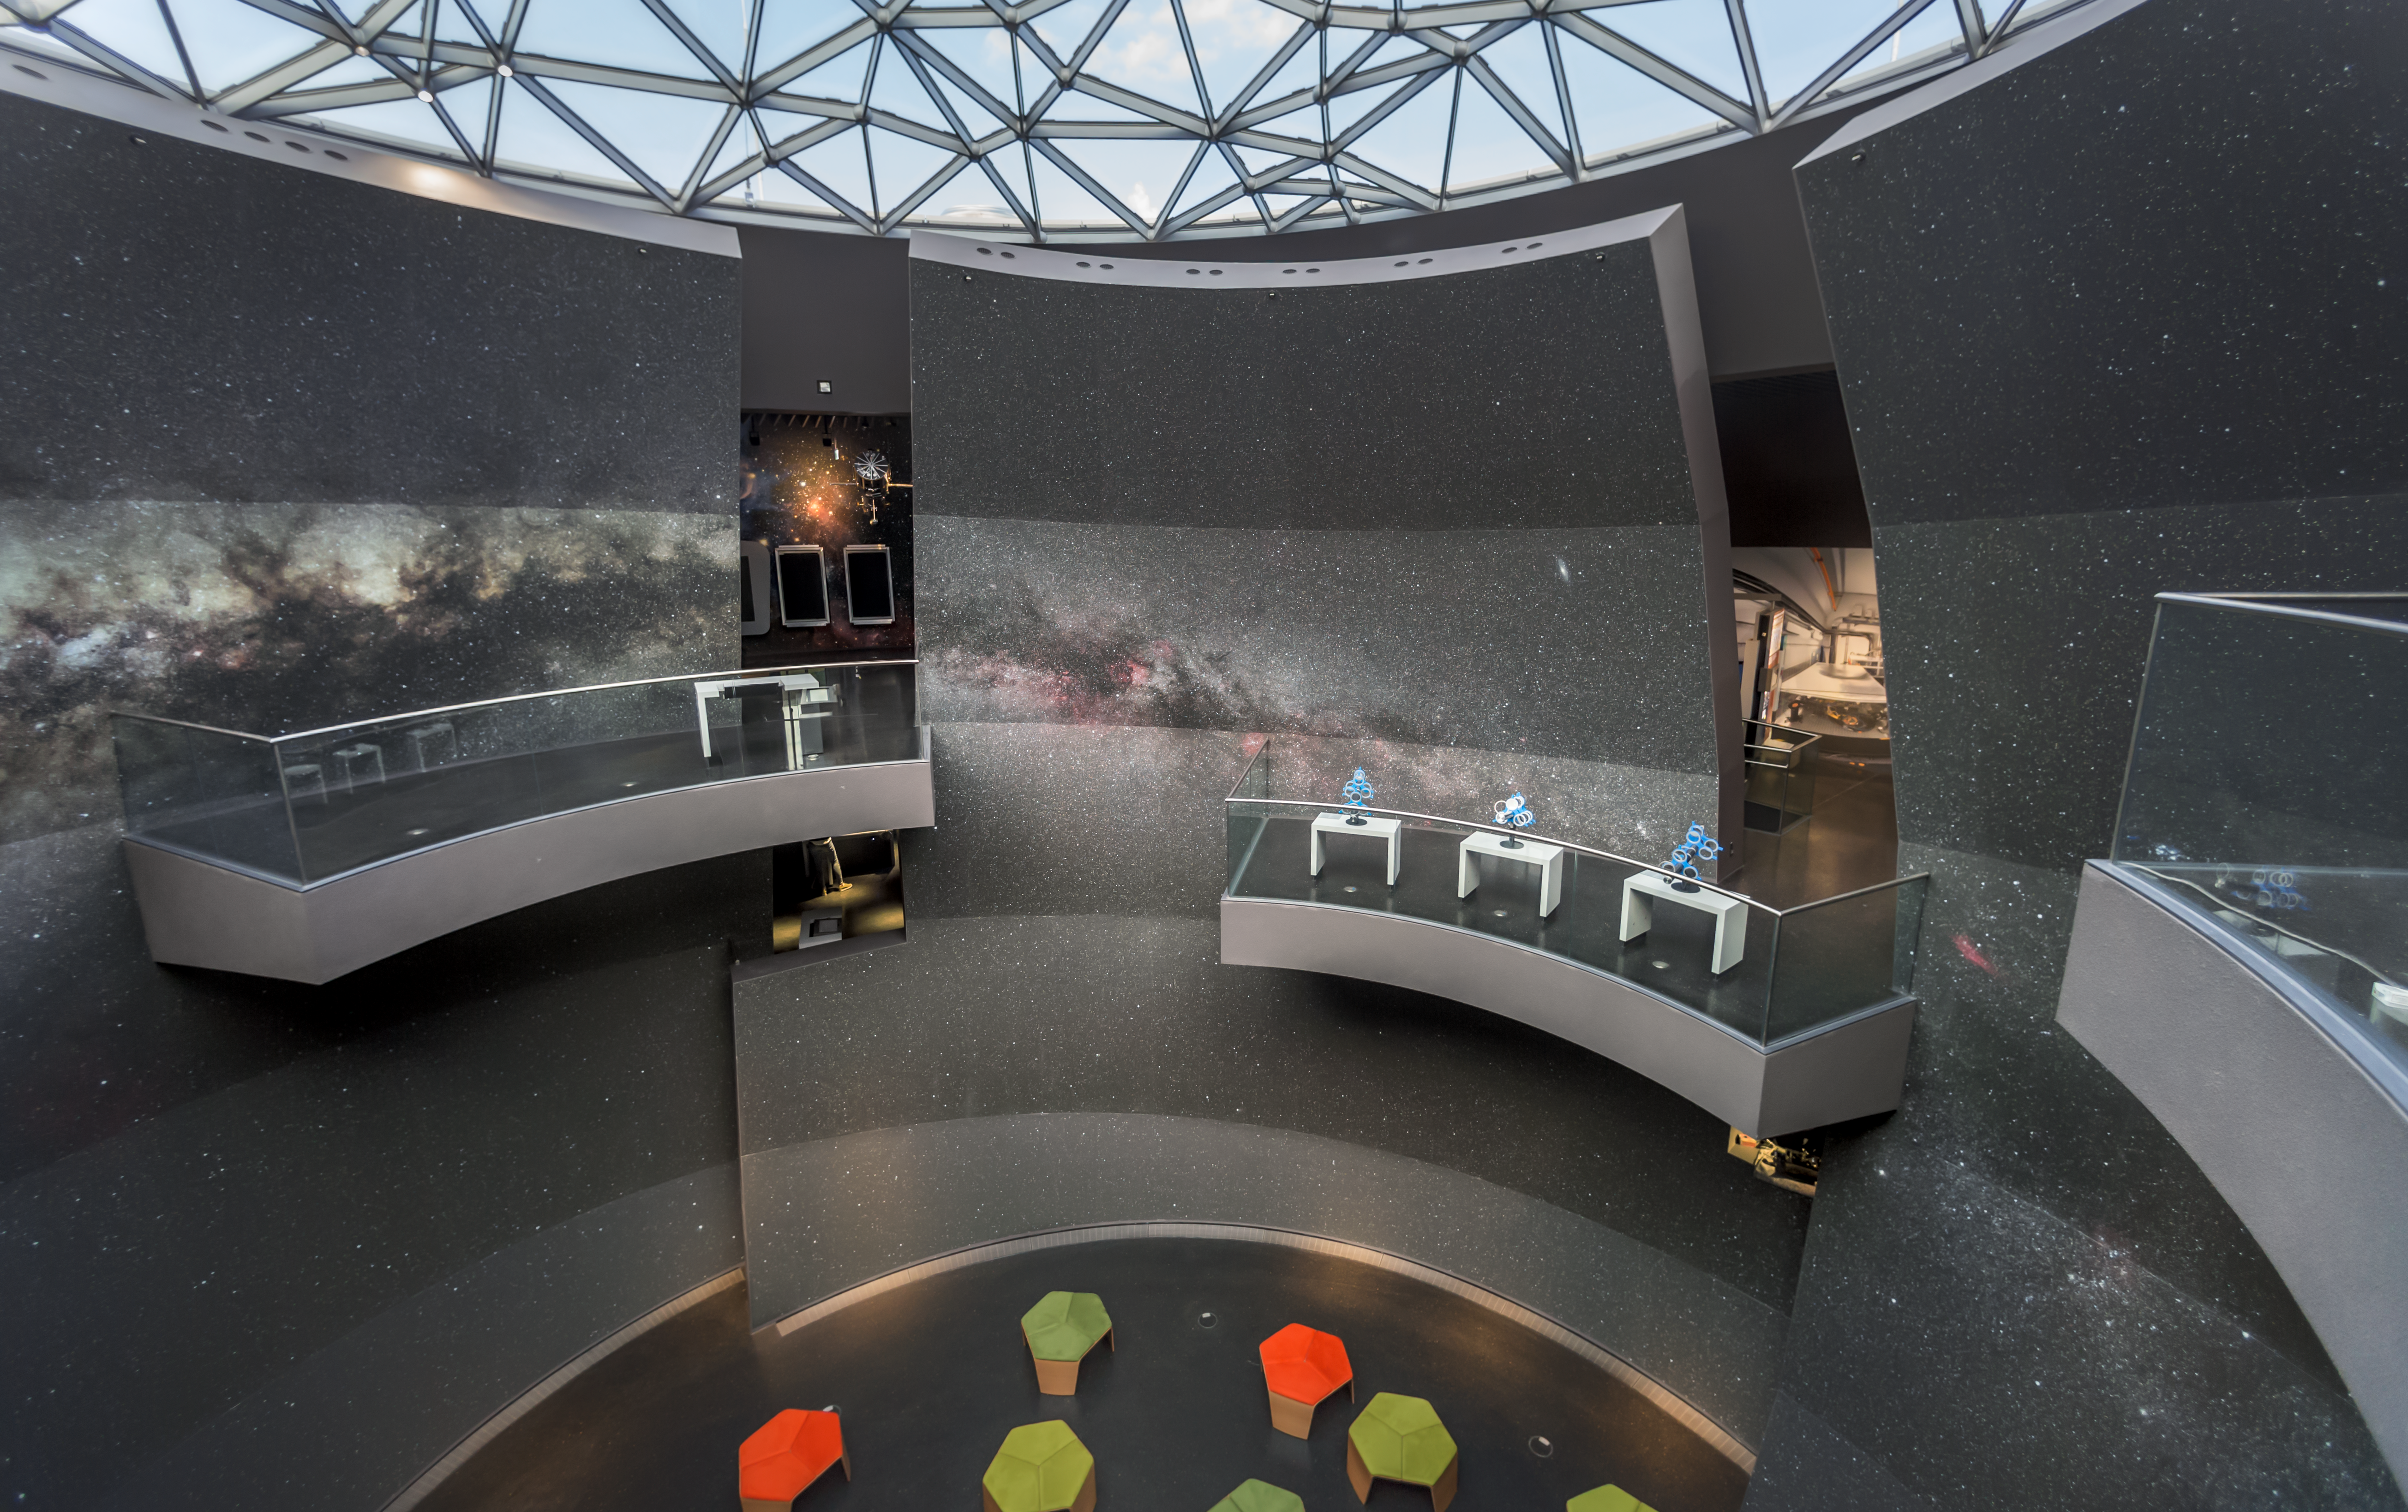

A Void with a view

The Void is located in the centre of the ESO Supernova Planetarium & Visitor Centre and is a great space for functions and special events. The whole wall is covered by an image of the Milky Way galaxy.

The balconies can be used to grasp a view on this gigantic image and are also part of the exhibition The Living Universe.

Credit: ESO/P. Horálek